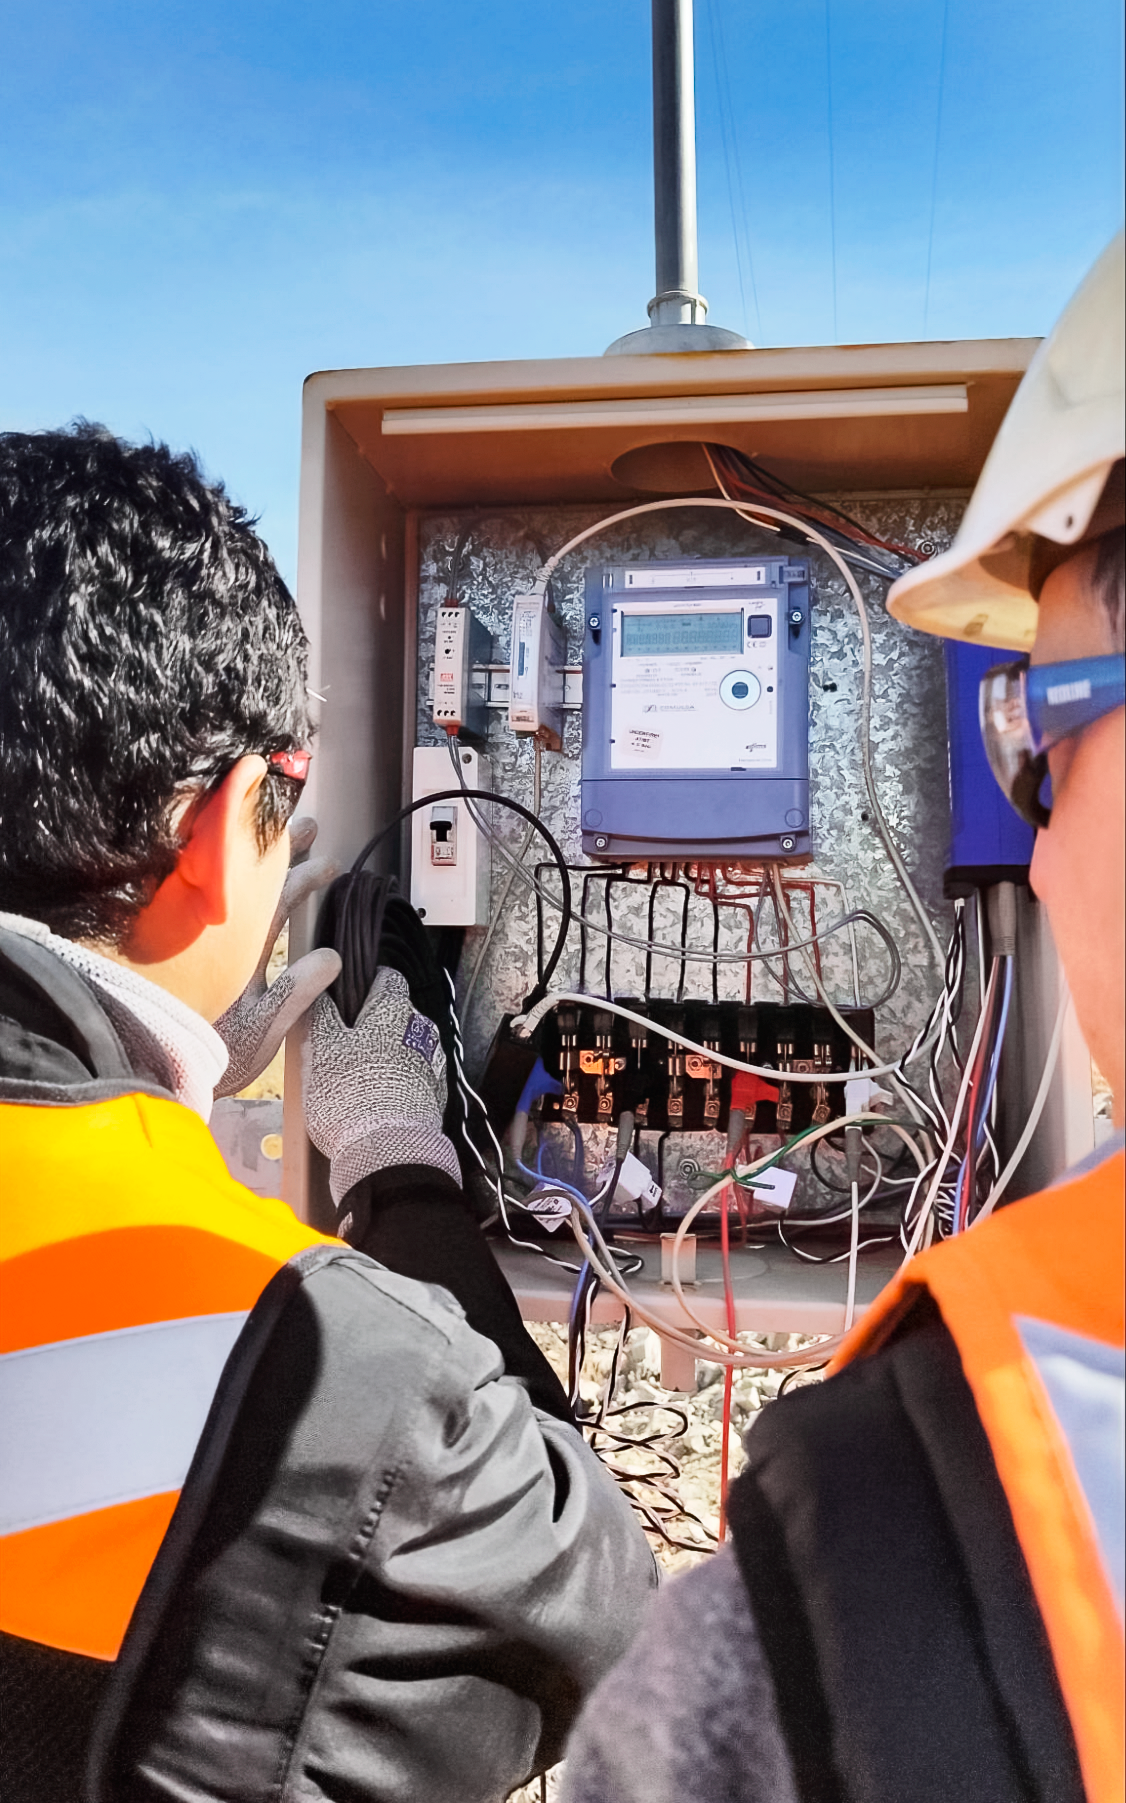

Data Loggers Installed at Cerro Pachón

Installation of data loggers on Cerro Pachón to aid the engineering design of the photovoltaic and battery system.

Credit: NOIRLab/NSF/AURA/P. Anticona